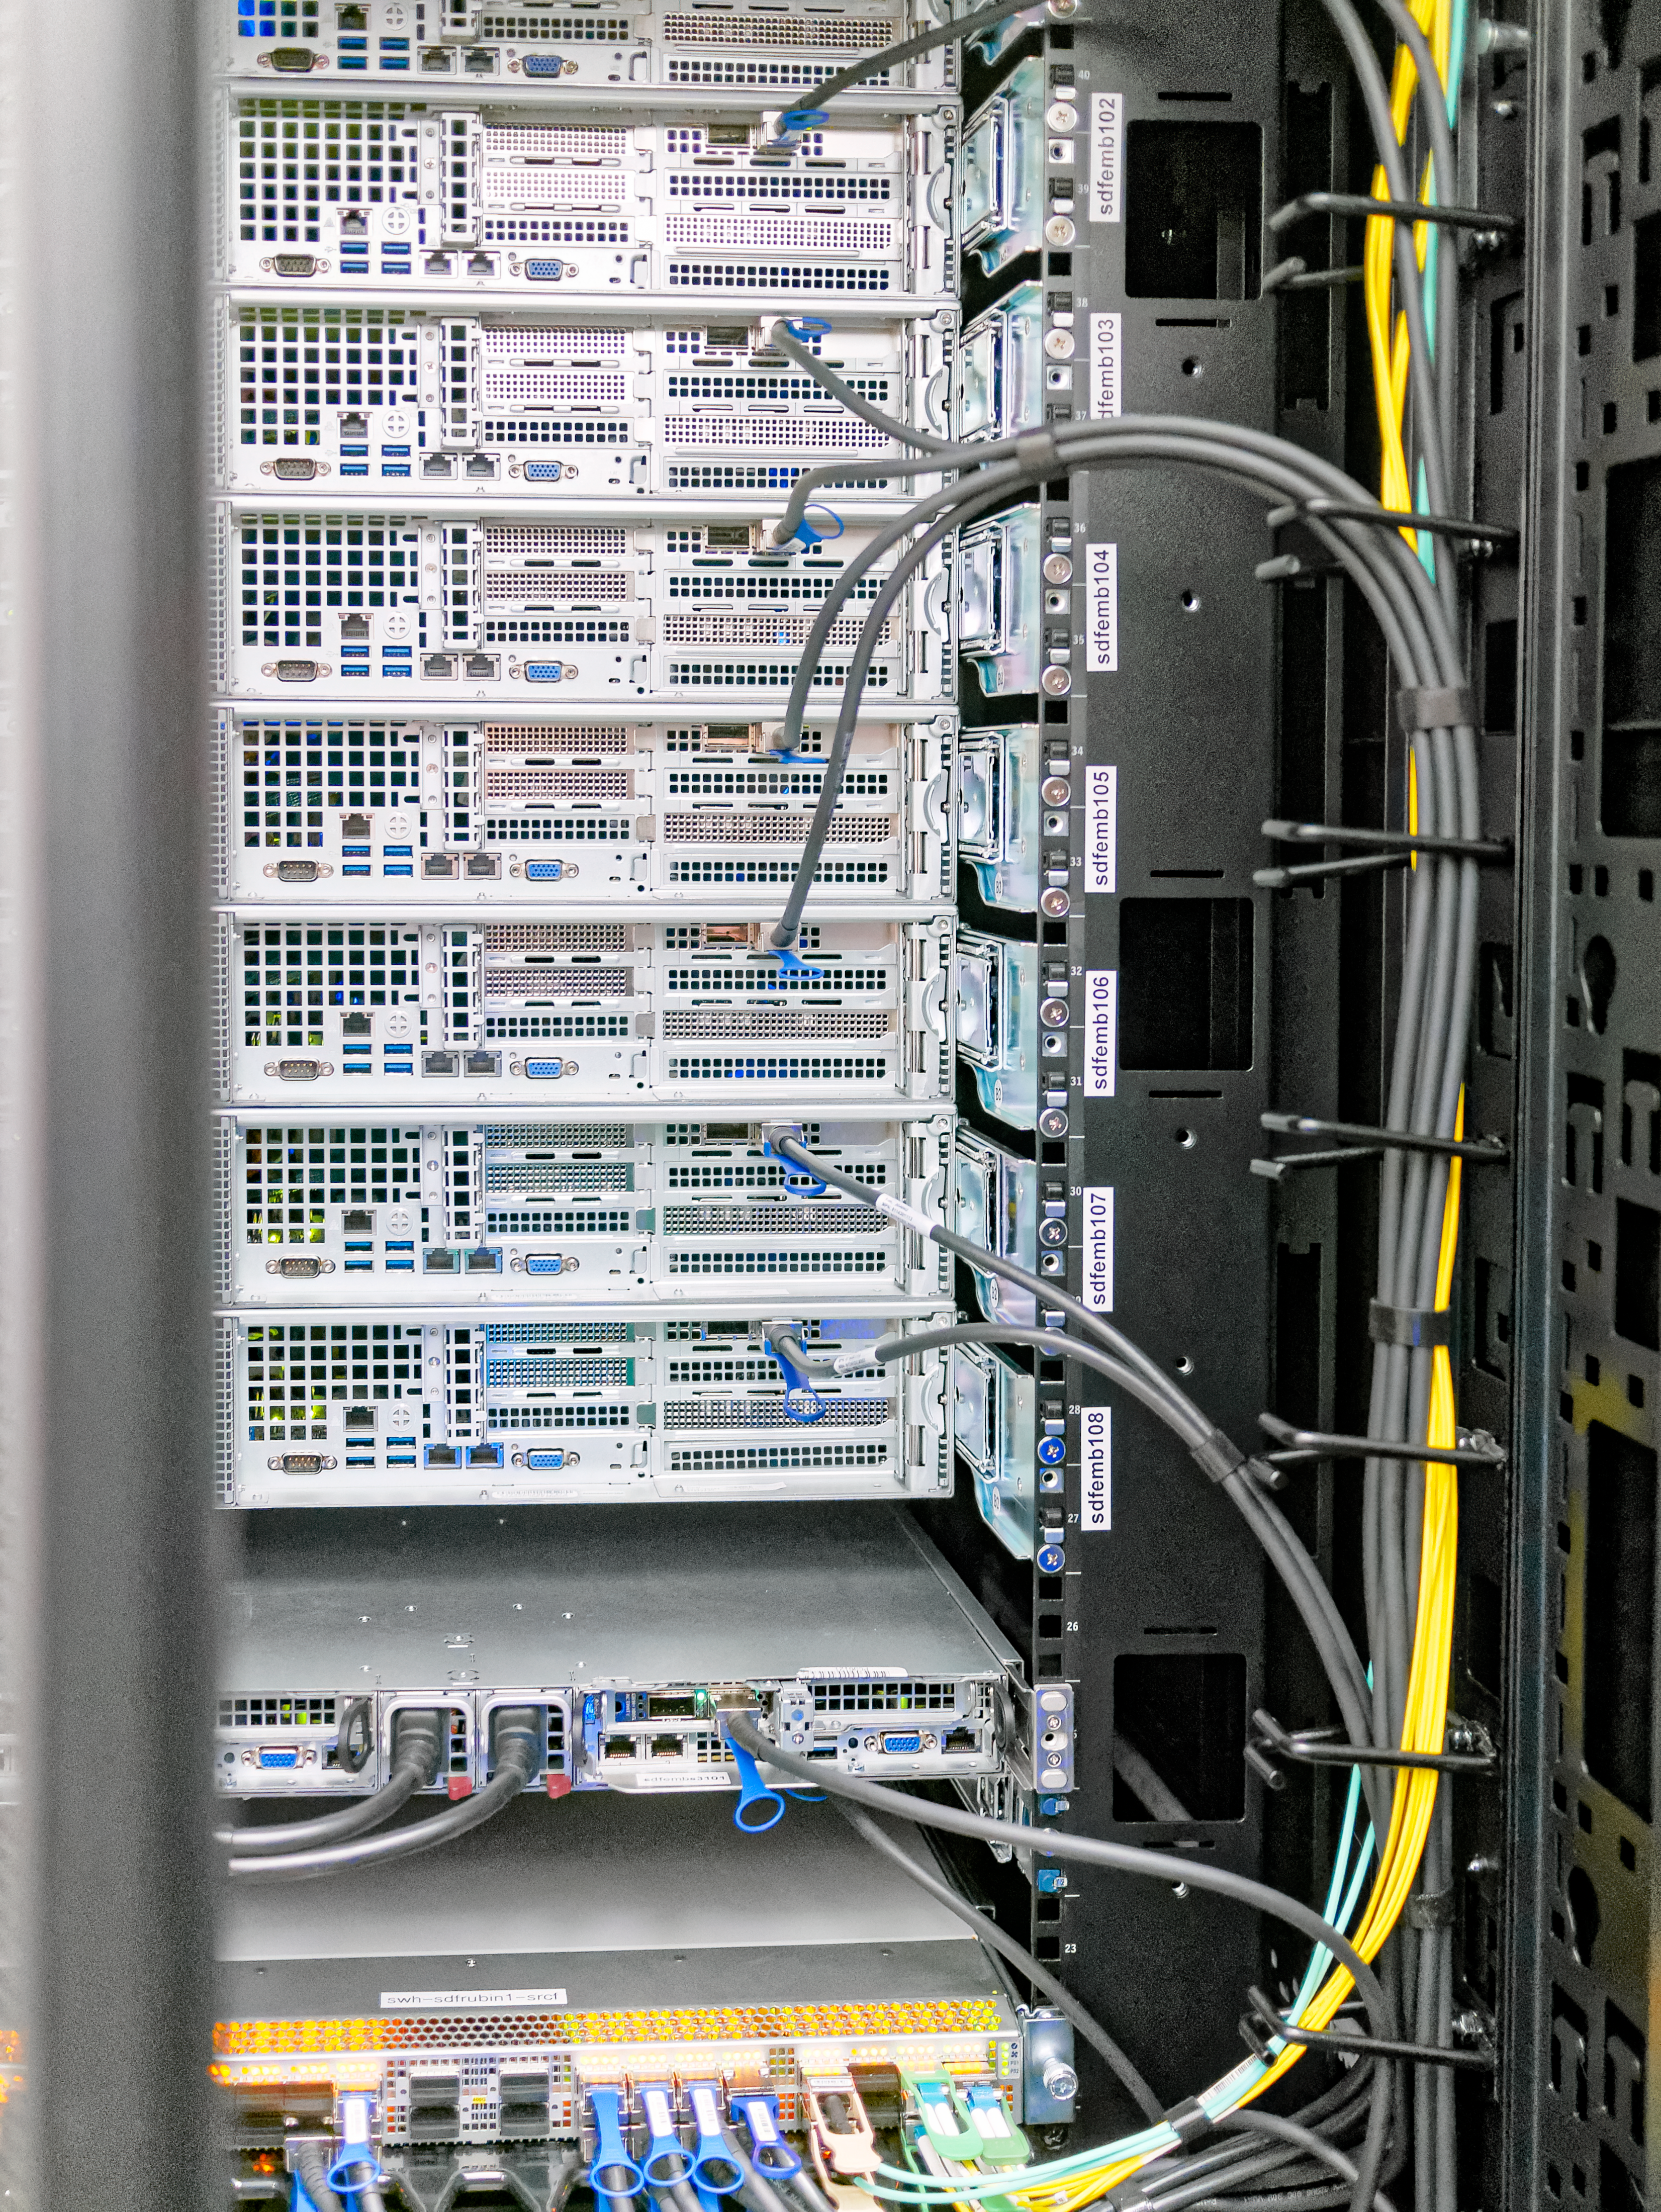

Data Management Standards Review 1

Data Management Standards Review 1 - SRCF/USDF Visit

Credit: Rubin Obs/NSF/AURA/W. O'Mullane